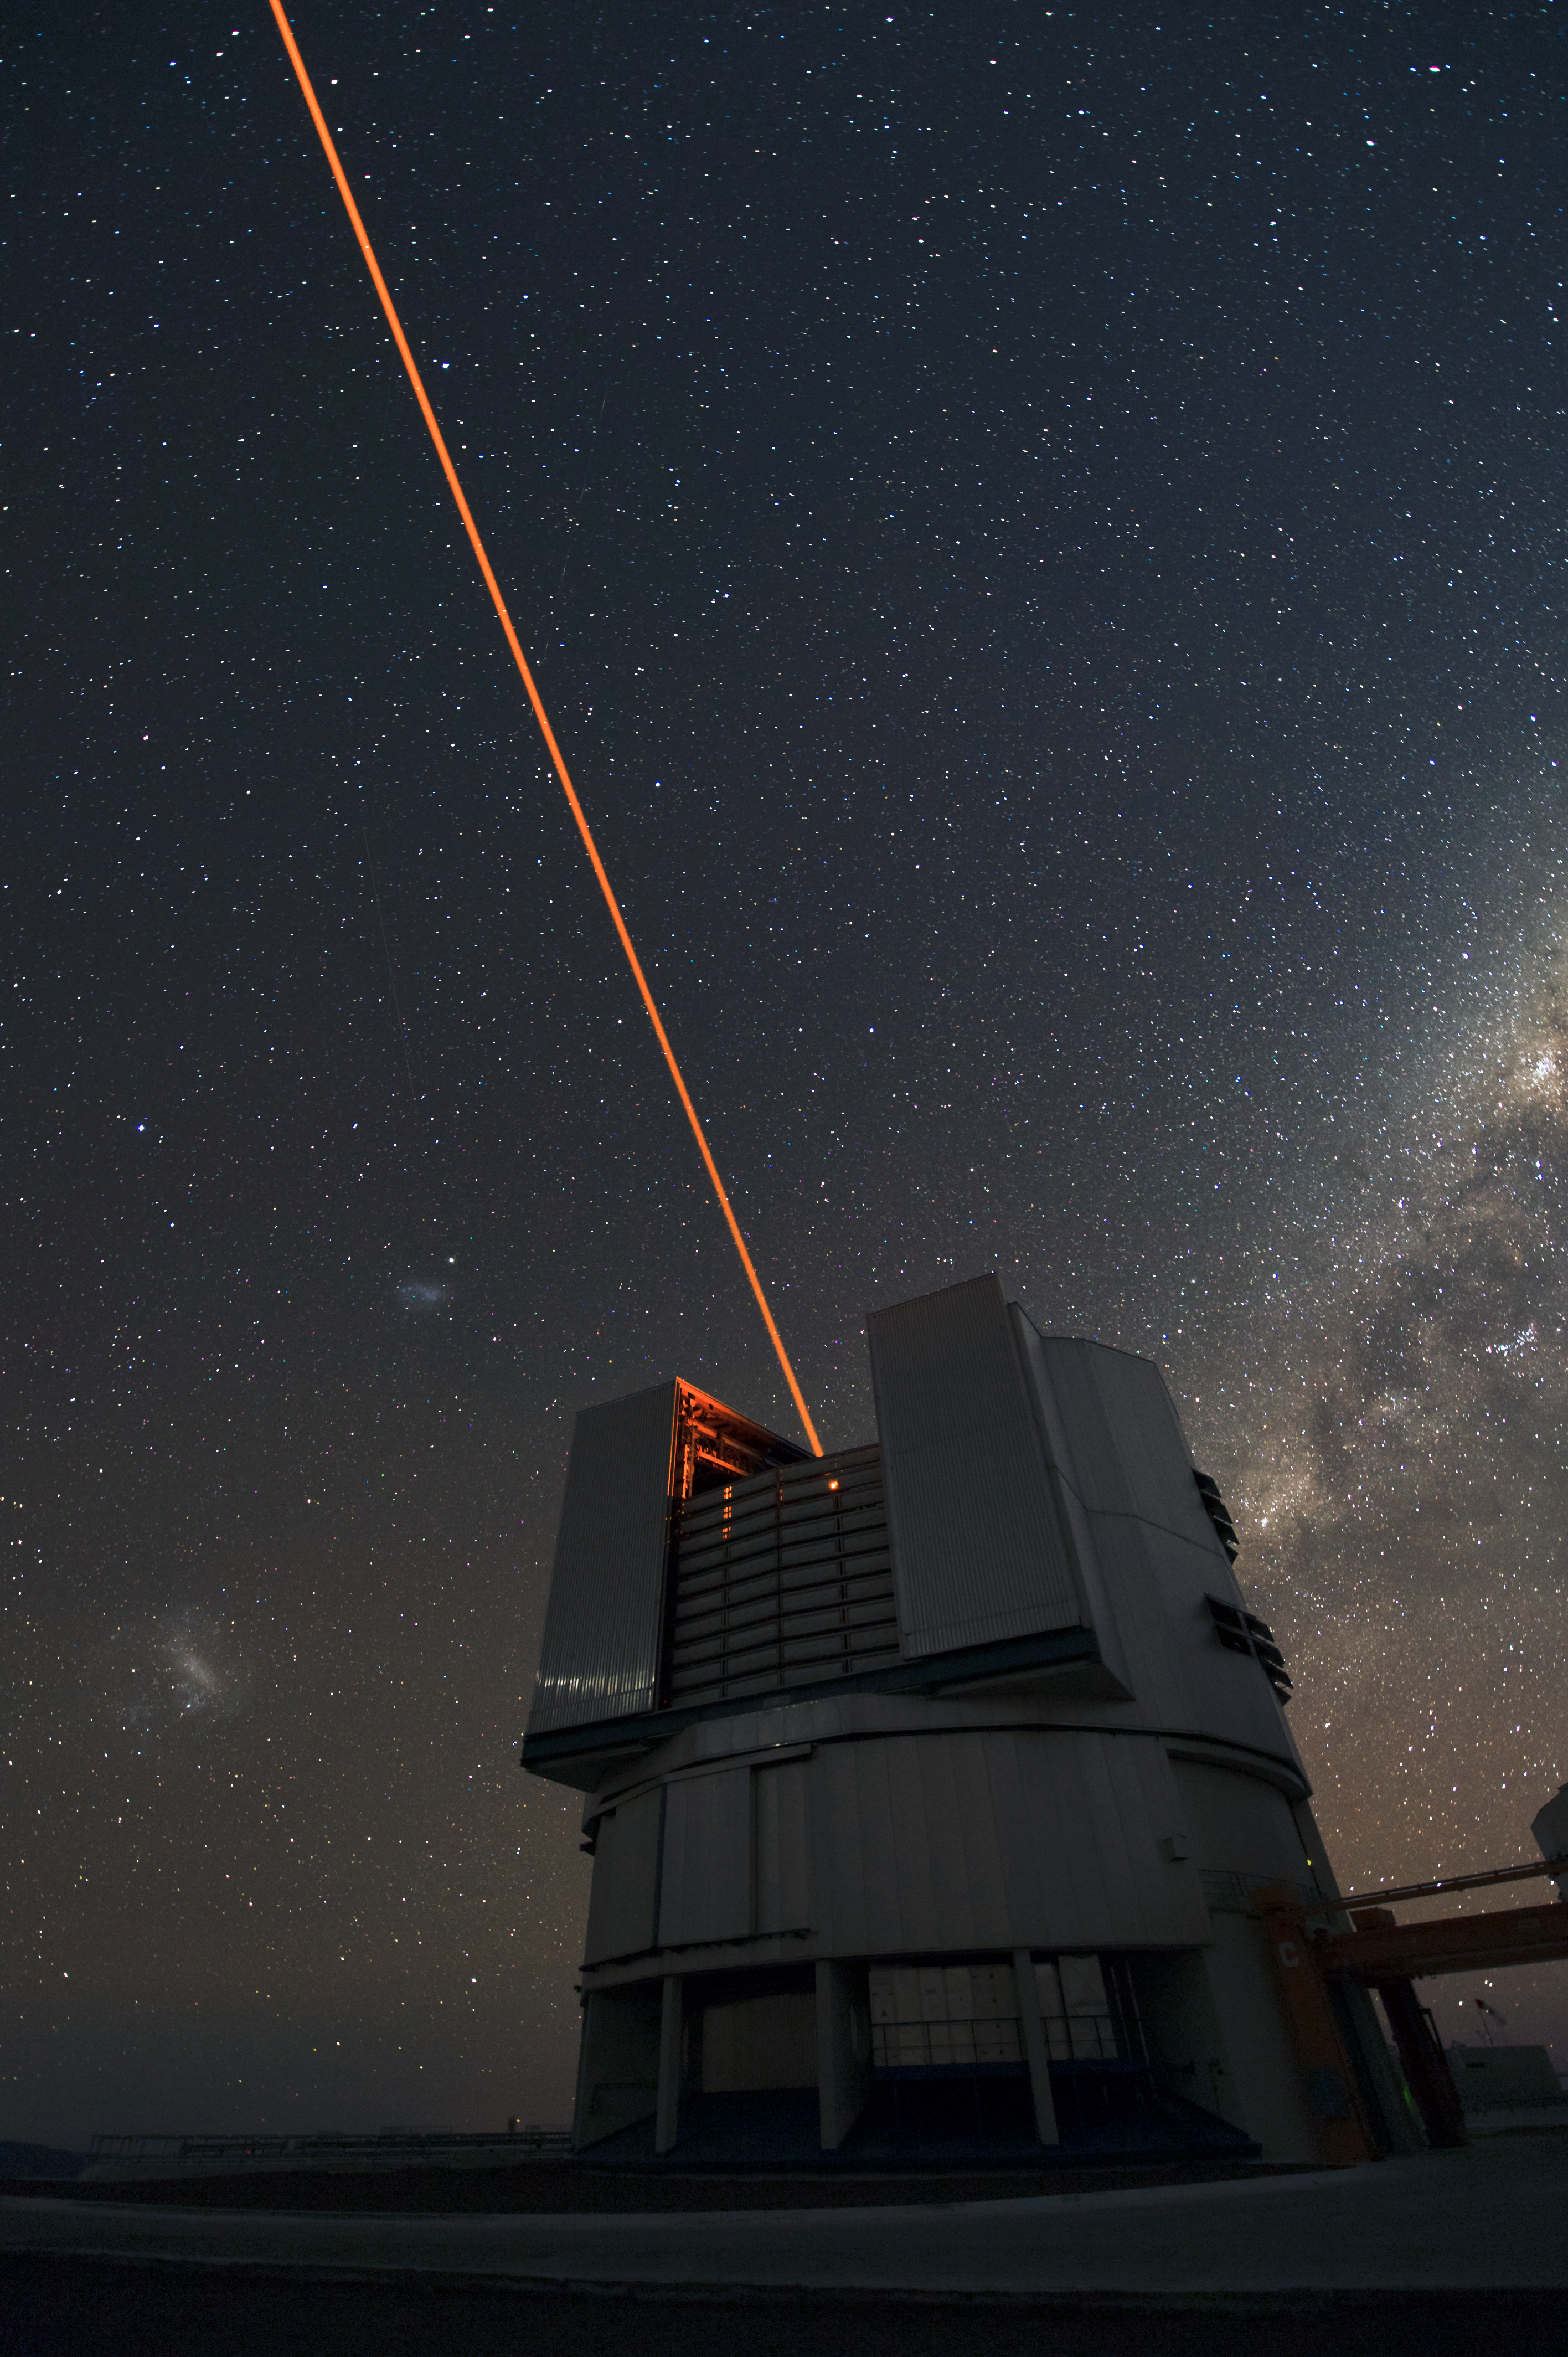

Laser Guide Star

A Laser Guide Stars pierces the sky over Chile.

Credit: ESO/C. Malin